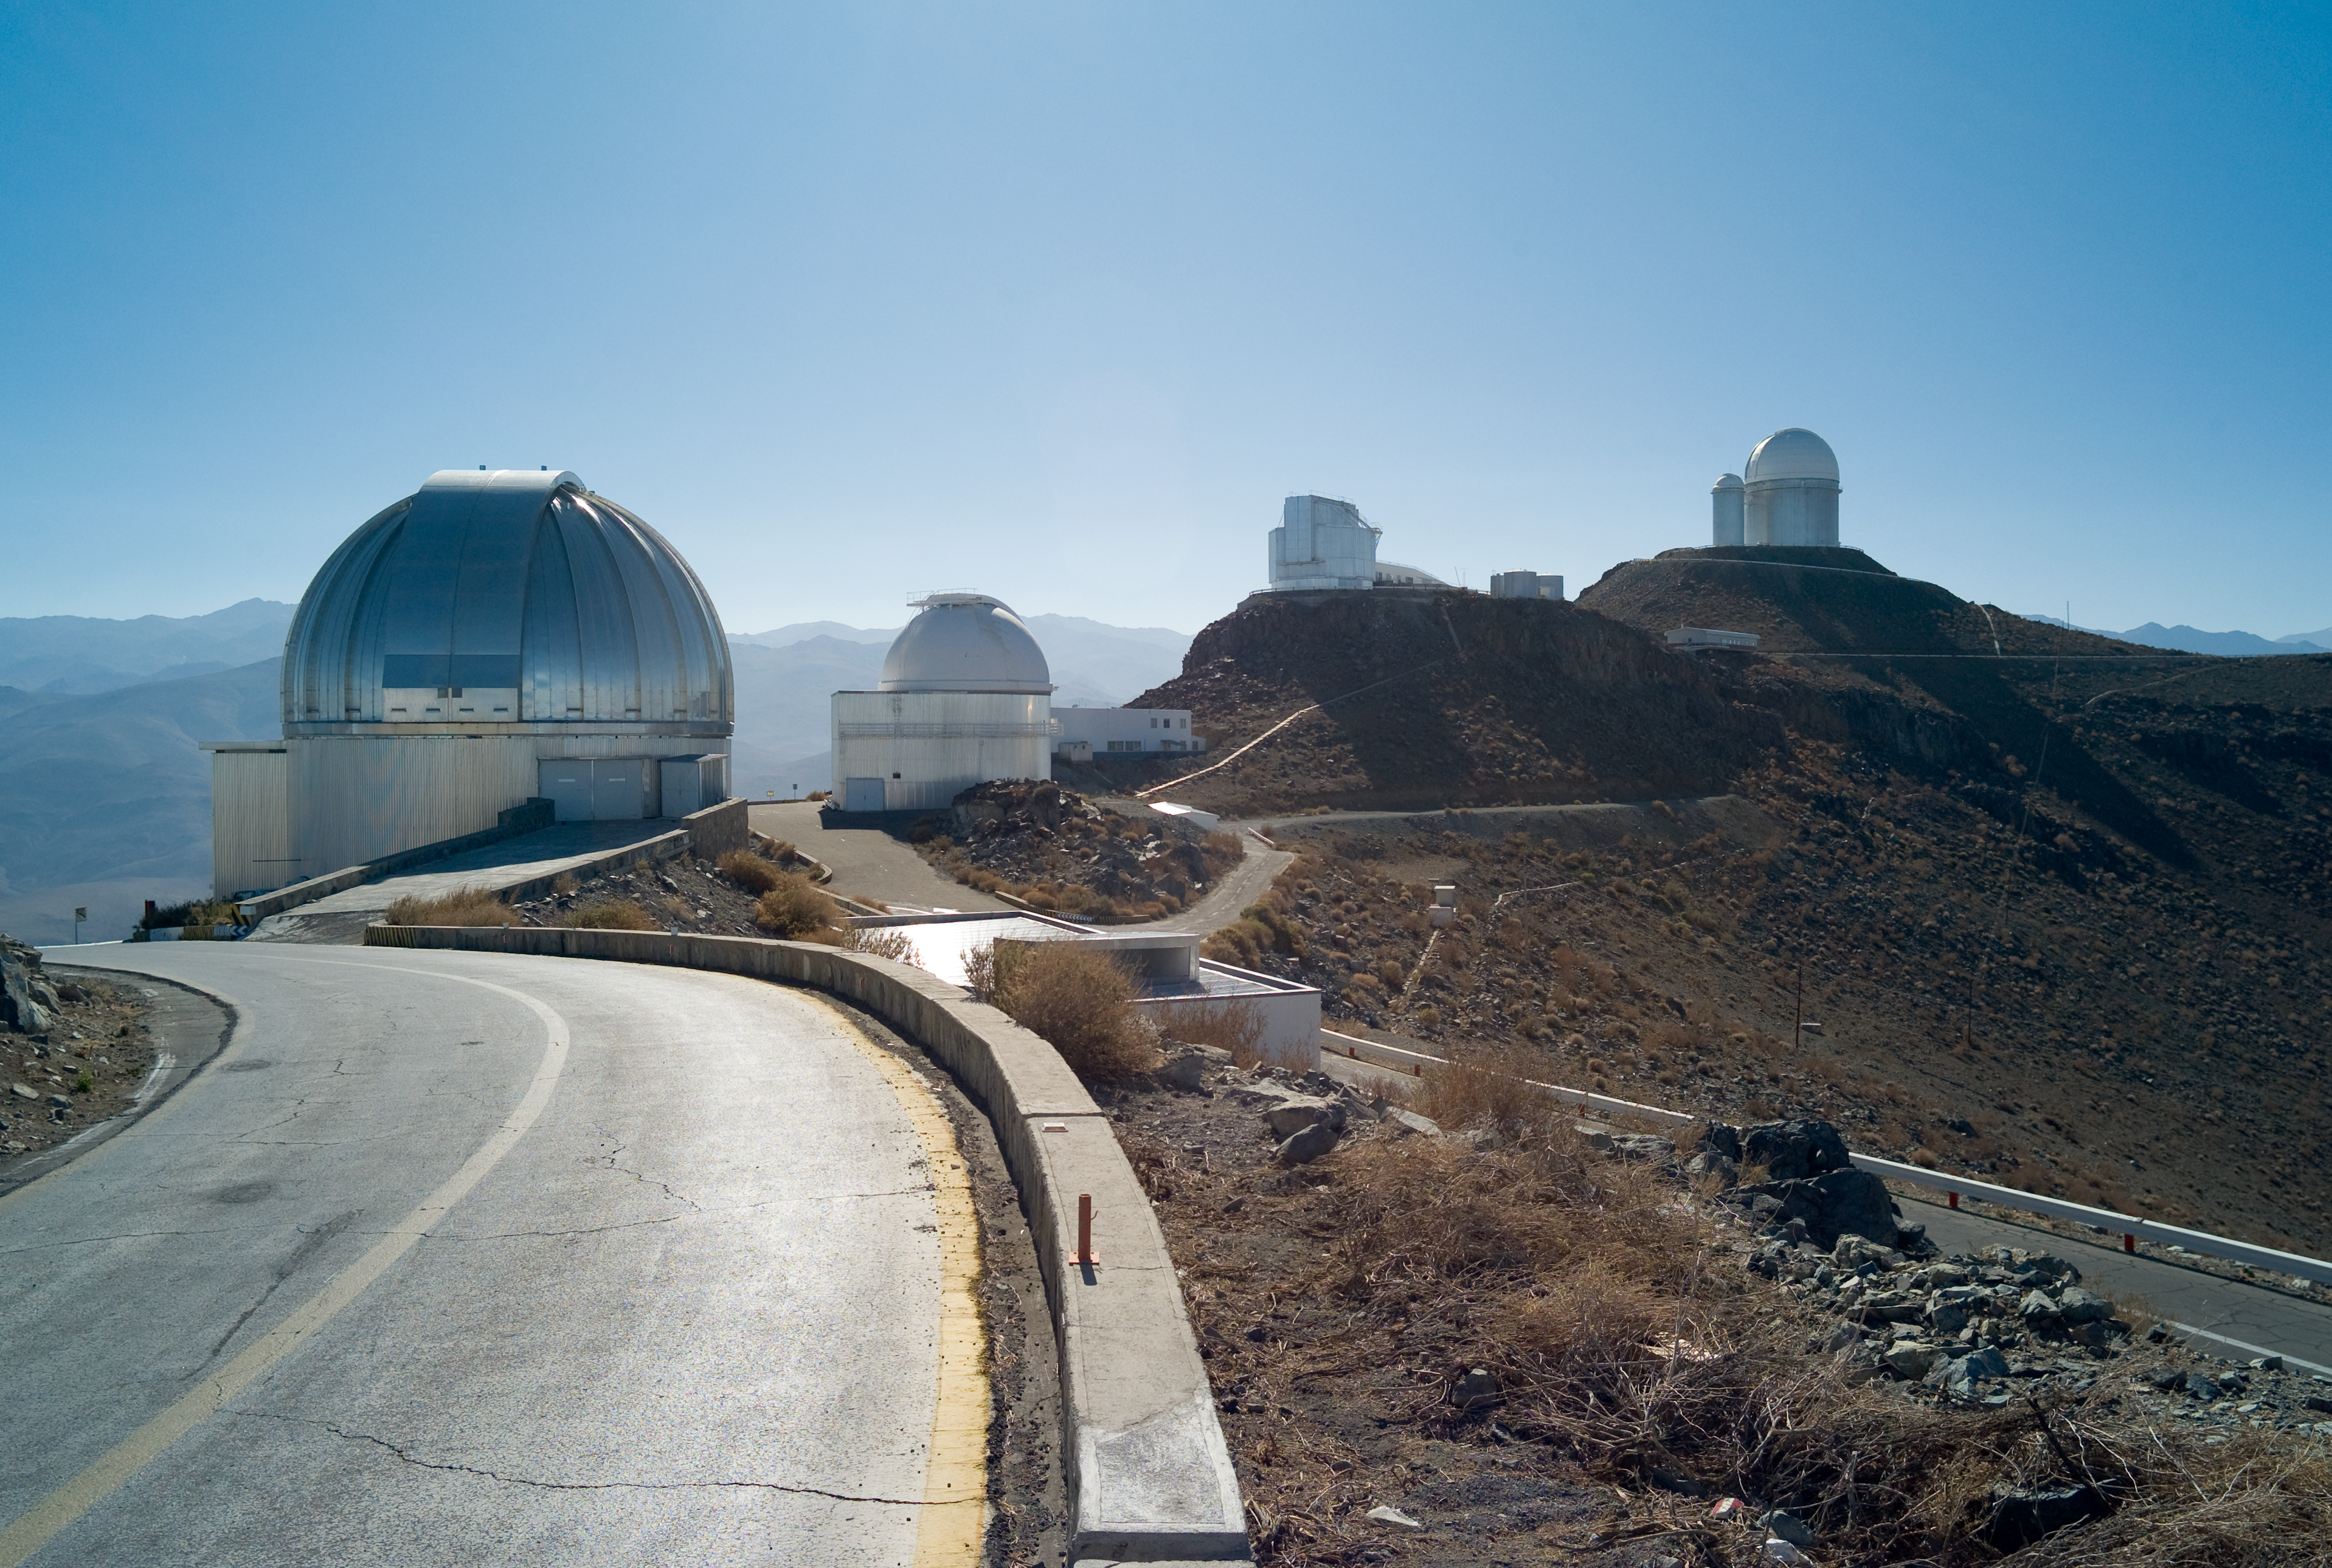

Road to La Silla

The road to the La Silla Observatory. November 2007

Credit: ESO